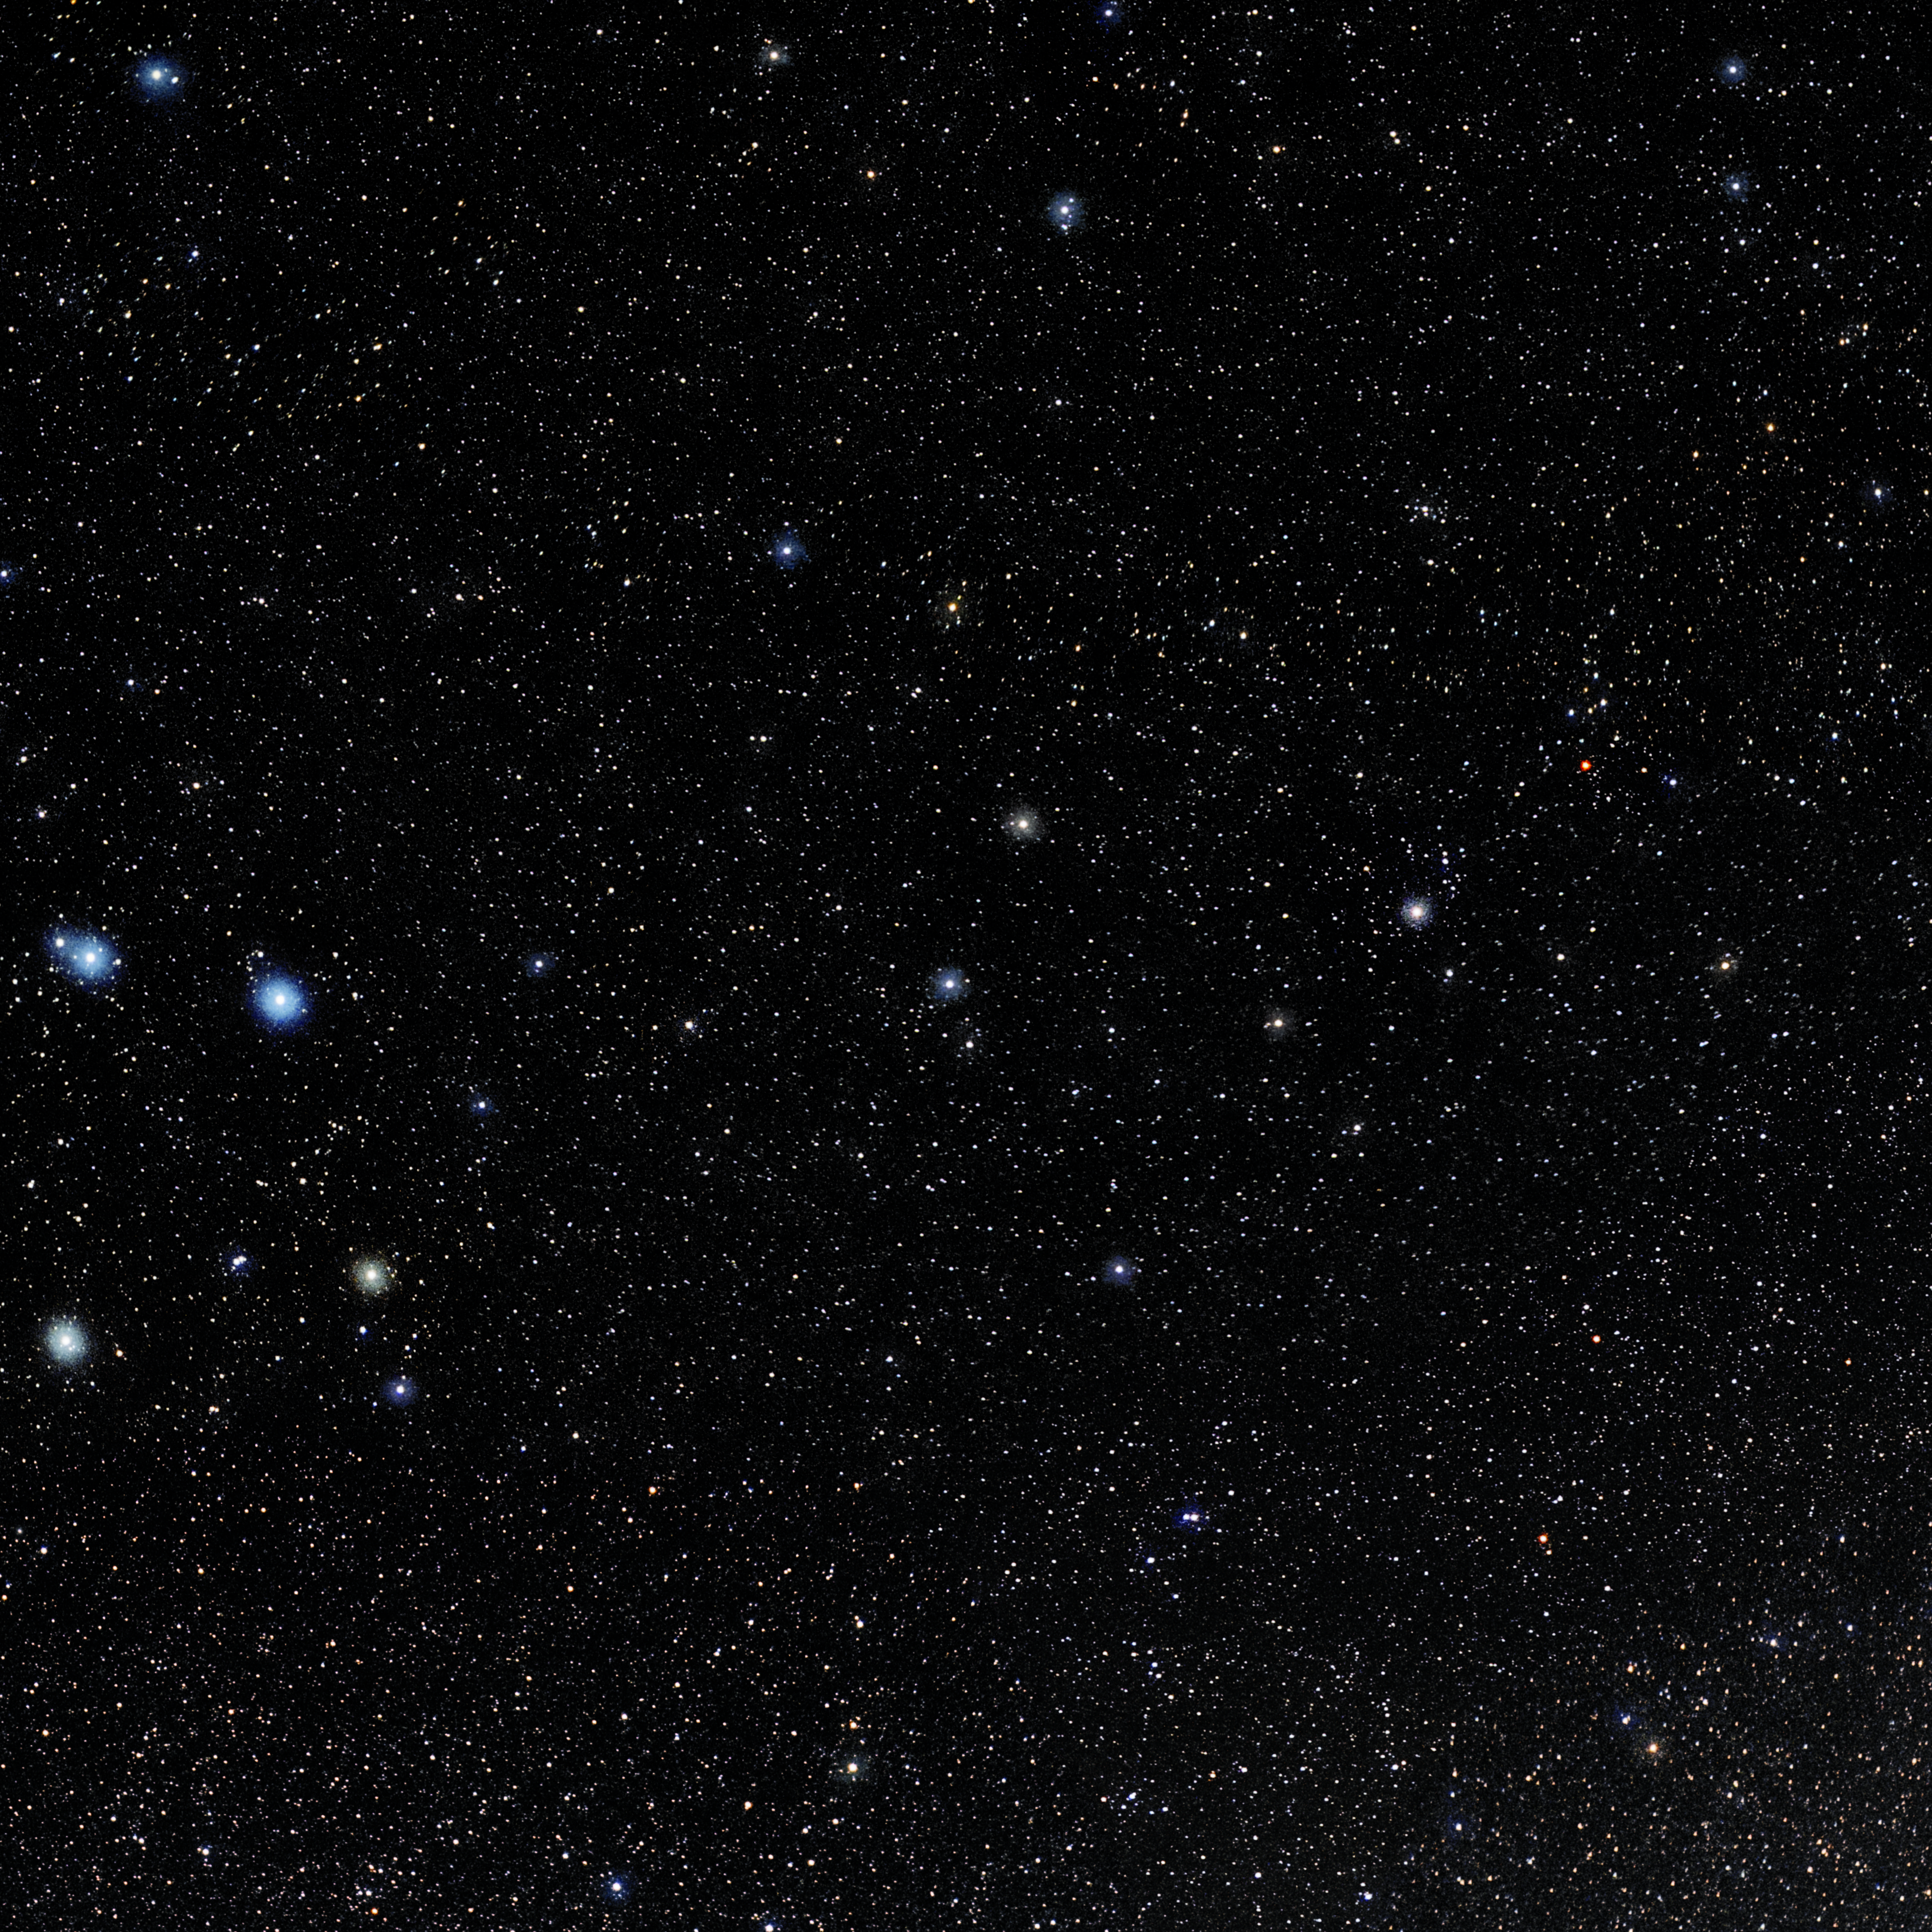

Crater

Photo of the constellation Crater produced by NOIRLab in collaboration with Eckhard Slawik, a German astrophotographer. Here is the annotated version.

Credit: E. Slawik/NOIRLab/NSF/AURA/M. Zamani